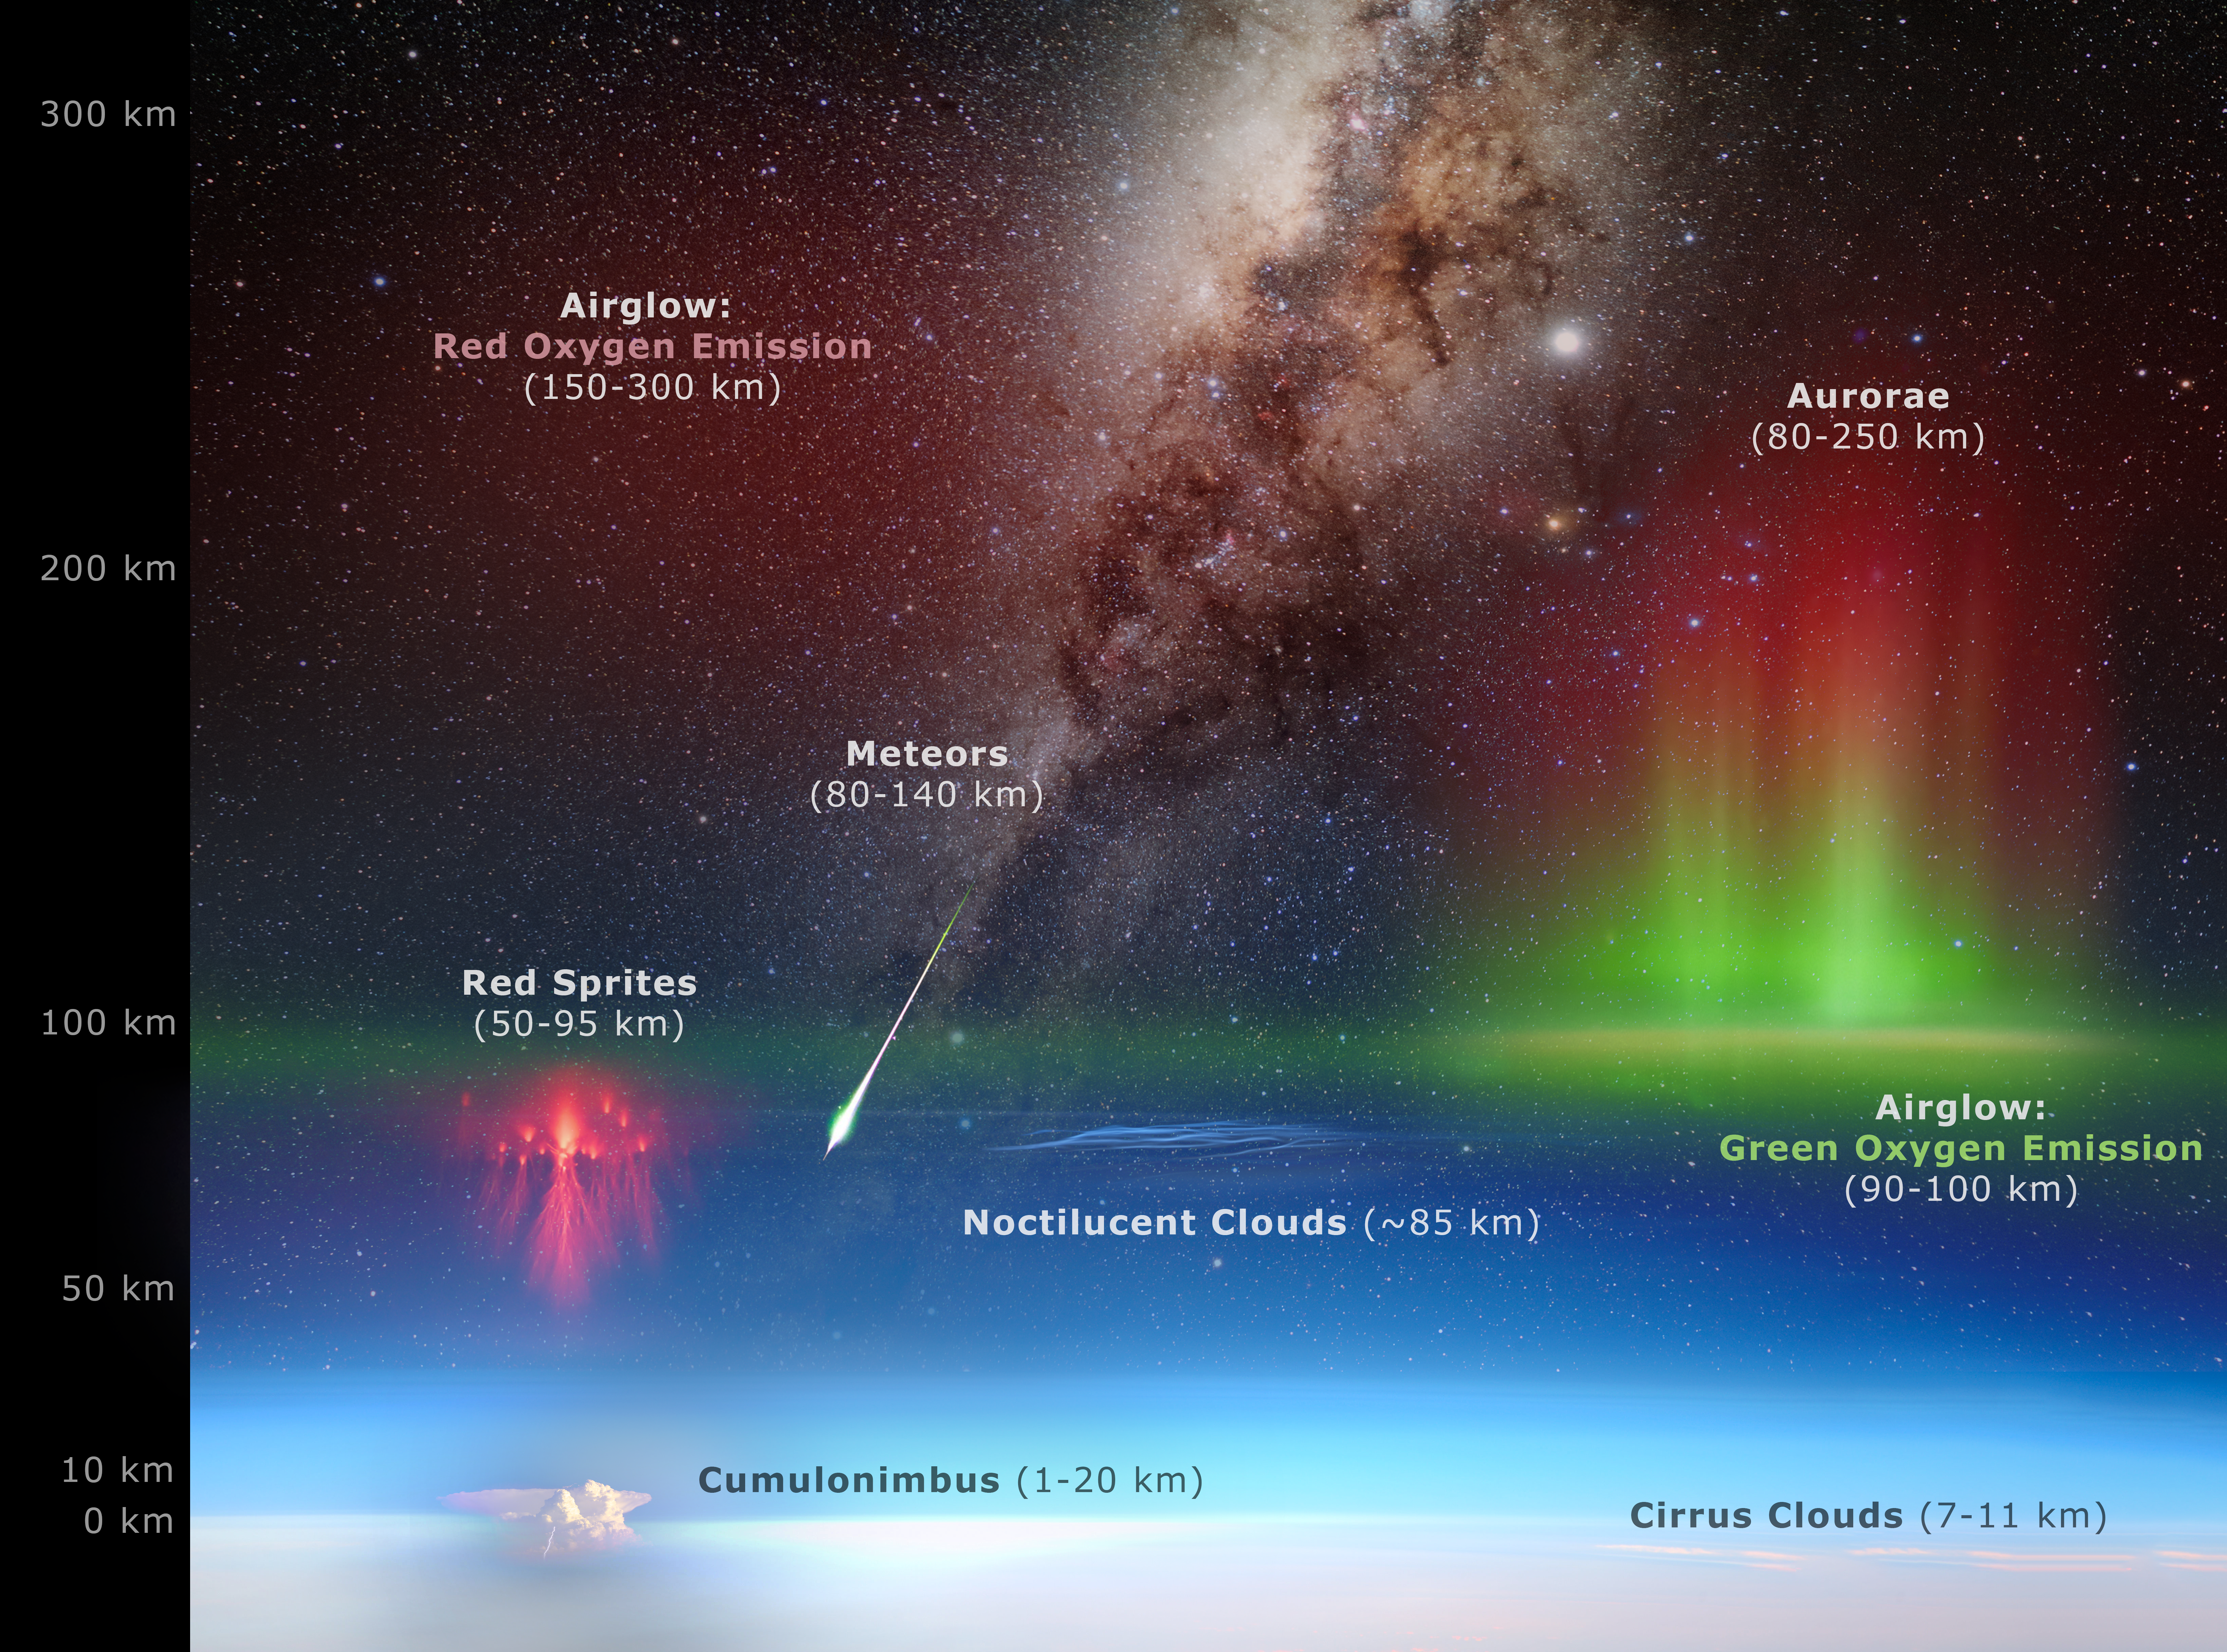

Atmosphere Diagram

This diagram shows the layers of the Earth's upper atmosphere and the phenomena which occur in them.

Credit: P. Horálek /NOIRLab/NSF/AURA